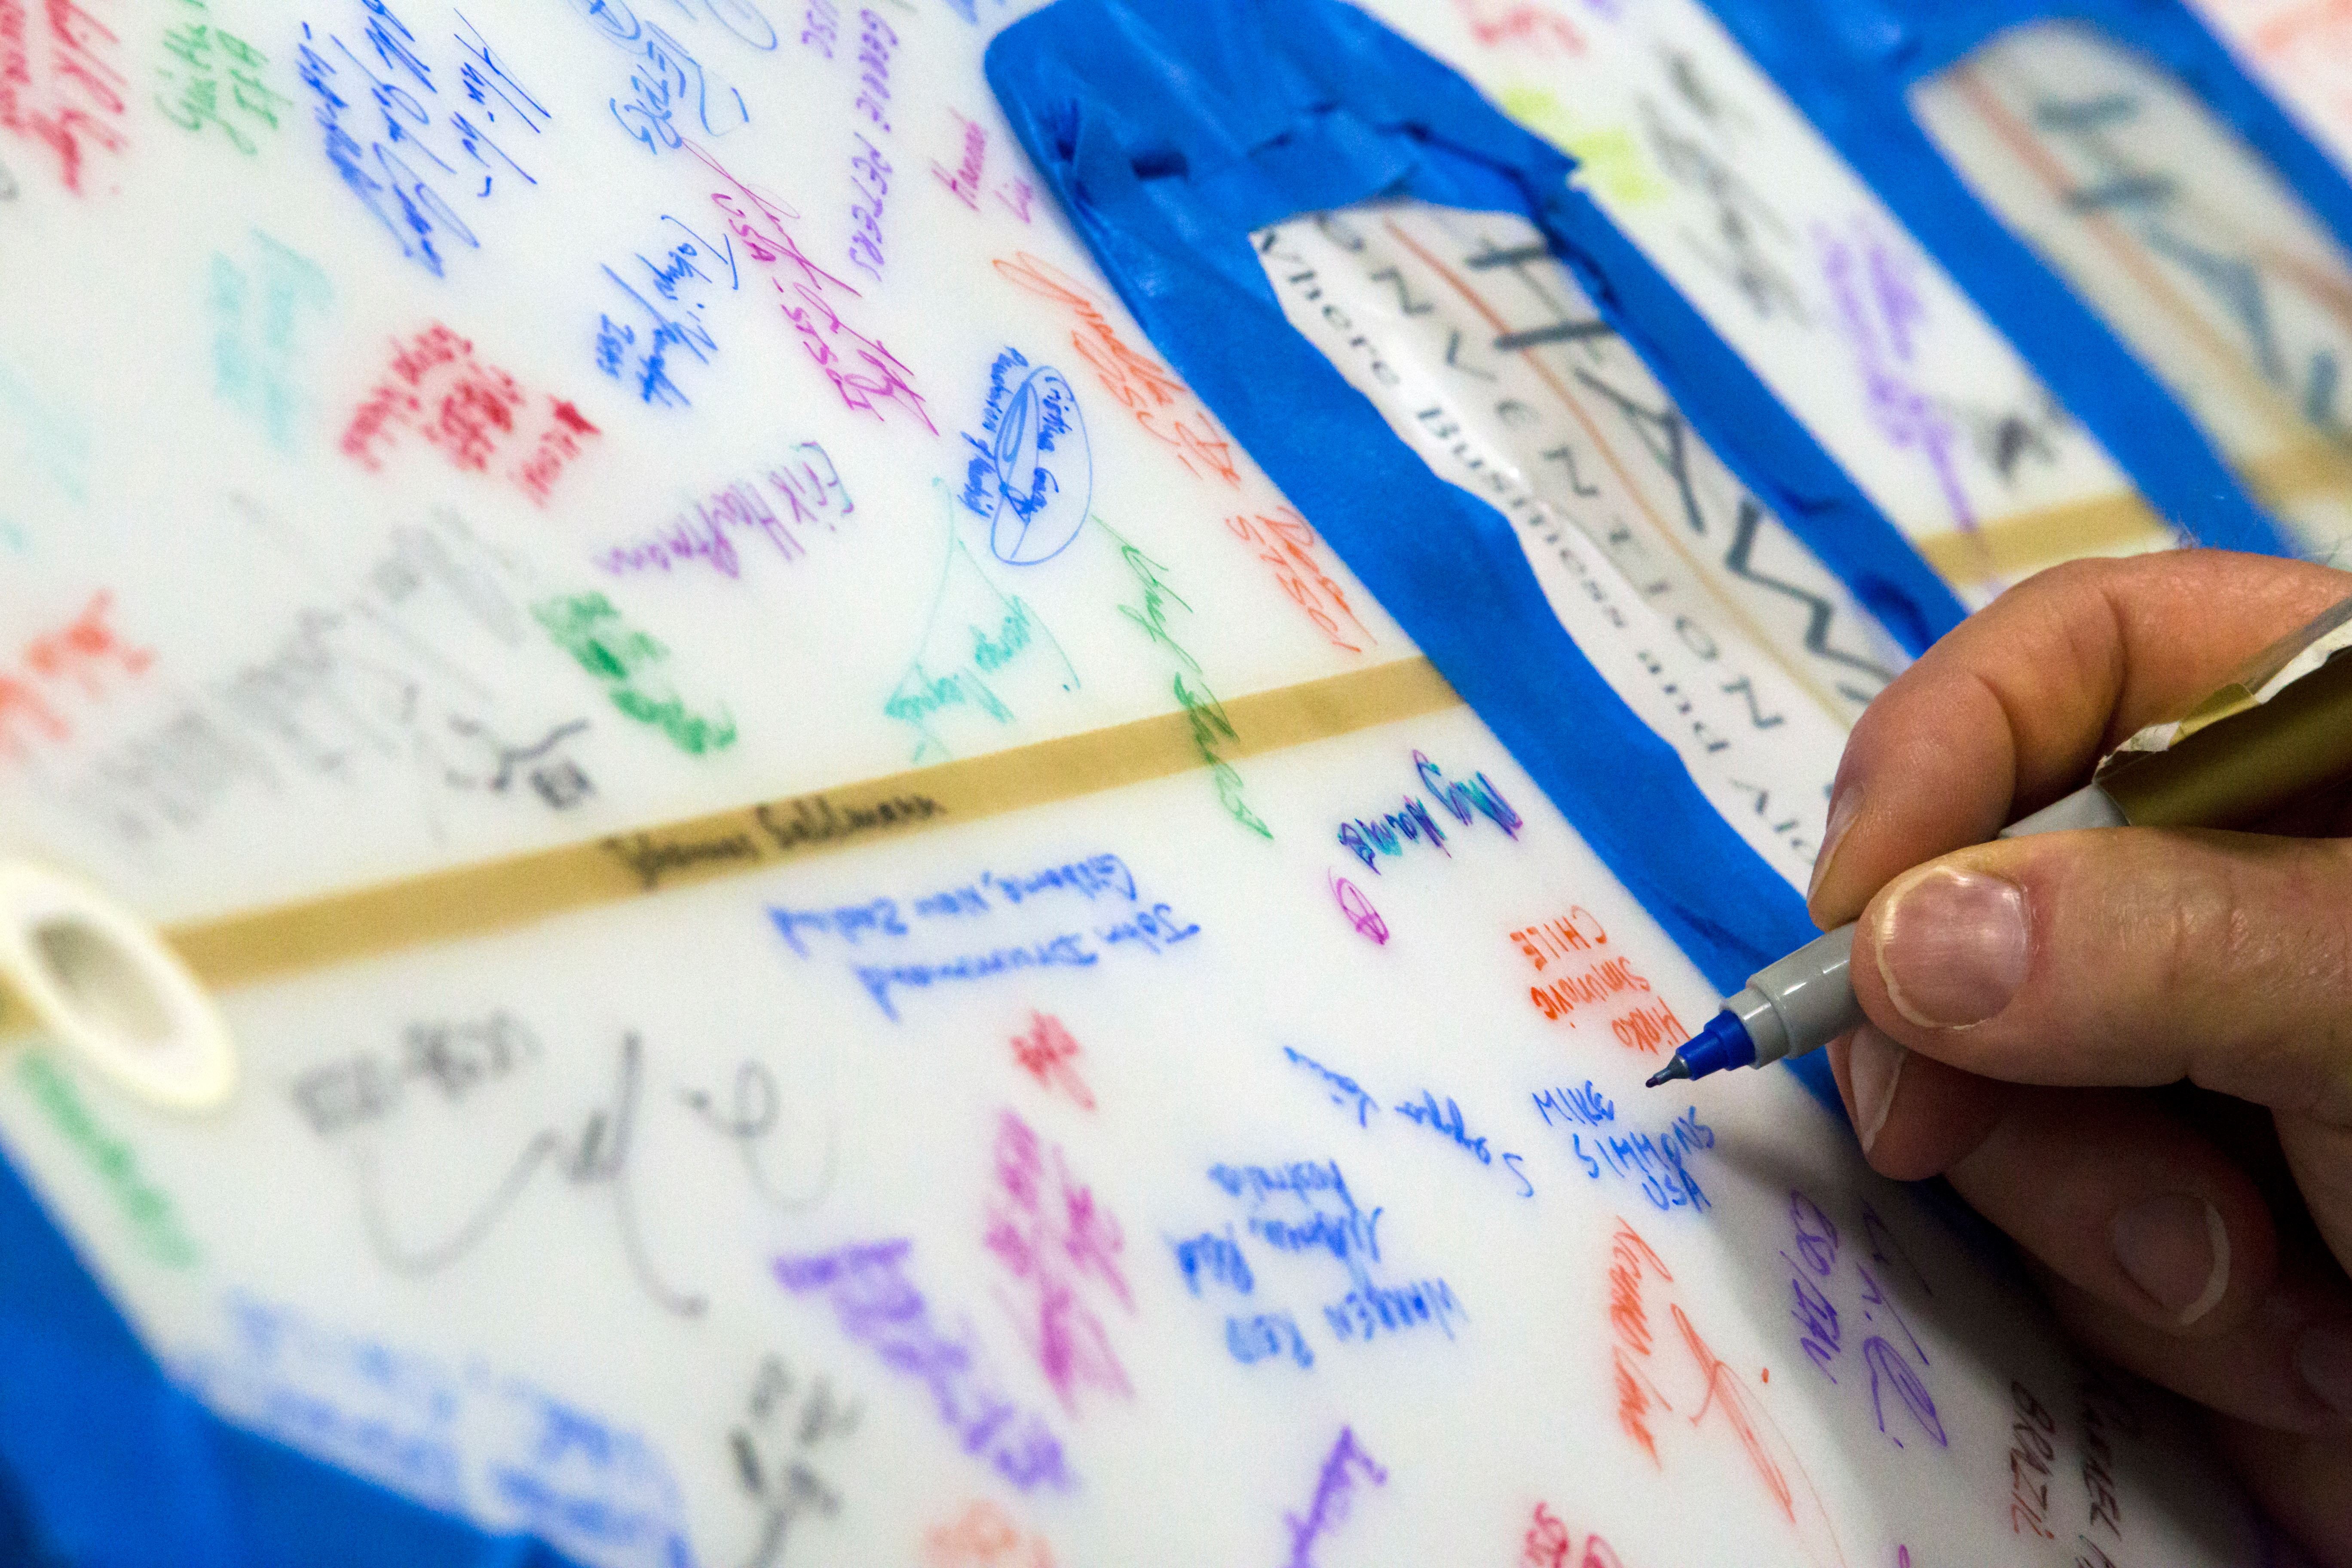

IAU surfboard signing at the IAU XXIX General Assembly

A surfboard being signed by attendees at the IAU XXIX General Assembly.

Credit: IAU/B. Tafreshi (twanight.org)